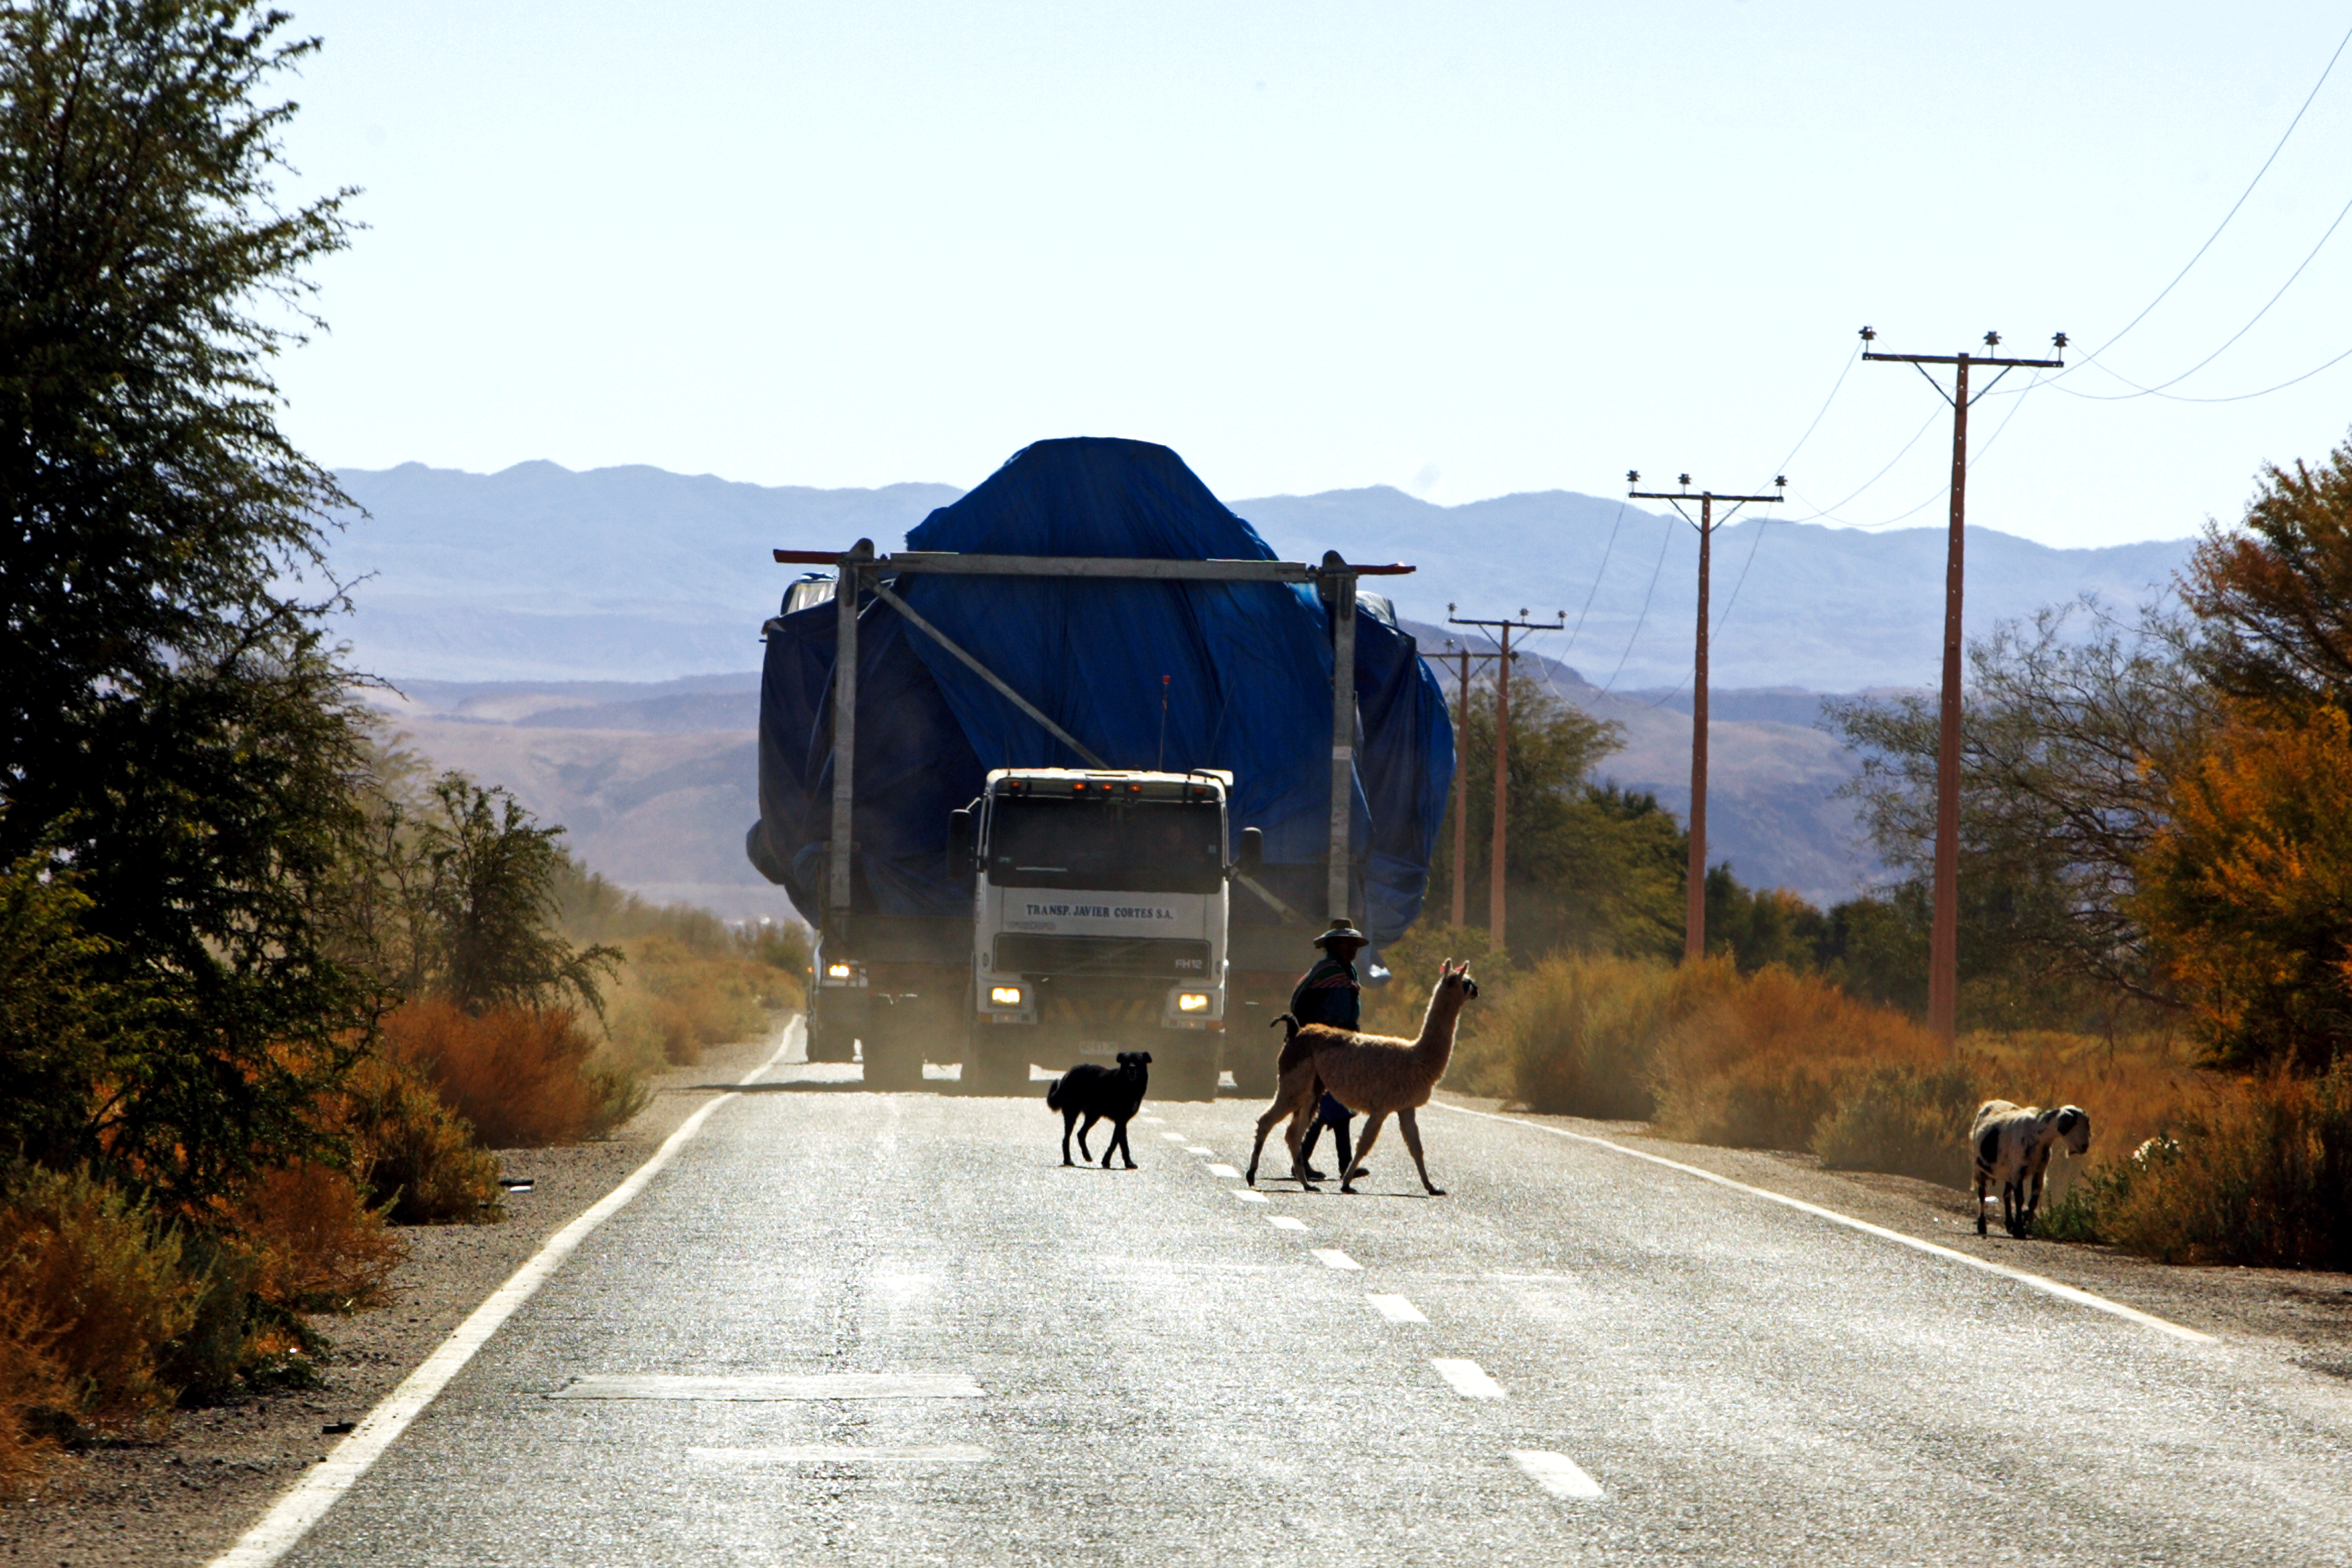

Road trip

An ALMA antenna is transported by road.

Credit: AUI/NRAO, Carlos Padilla